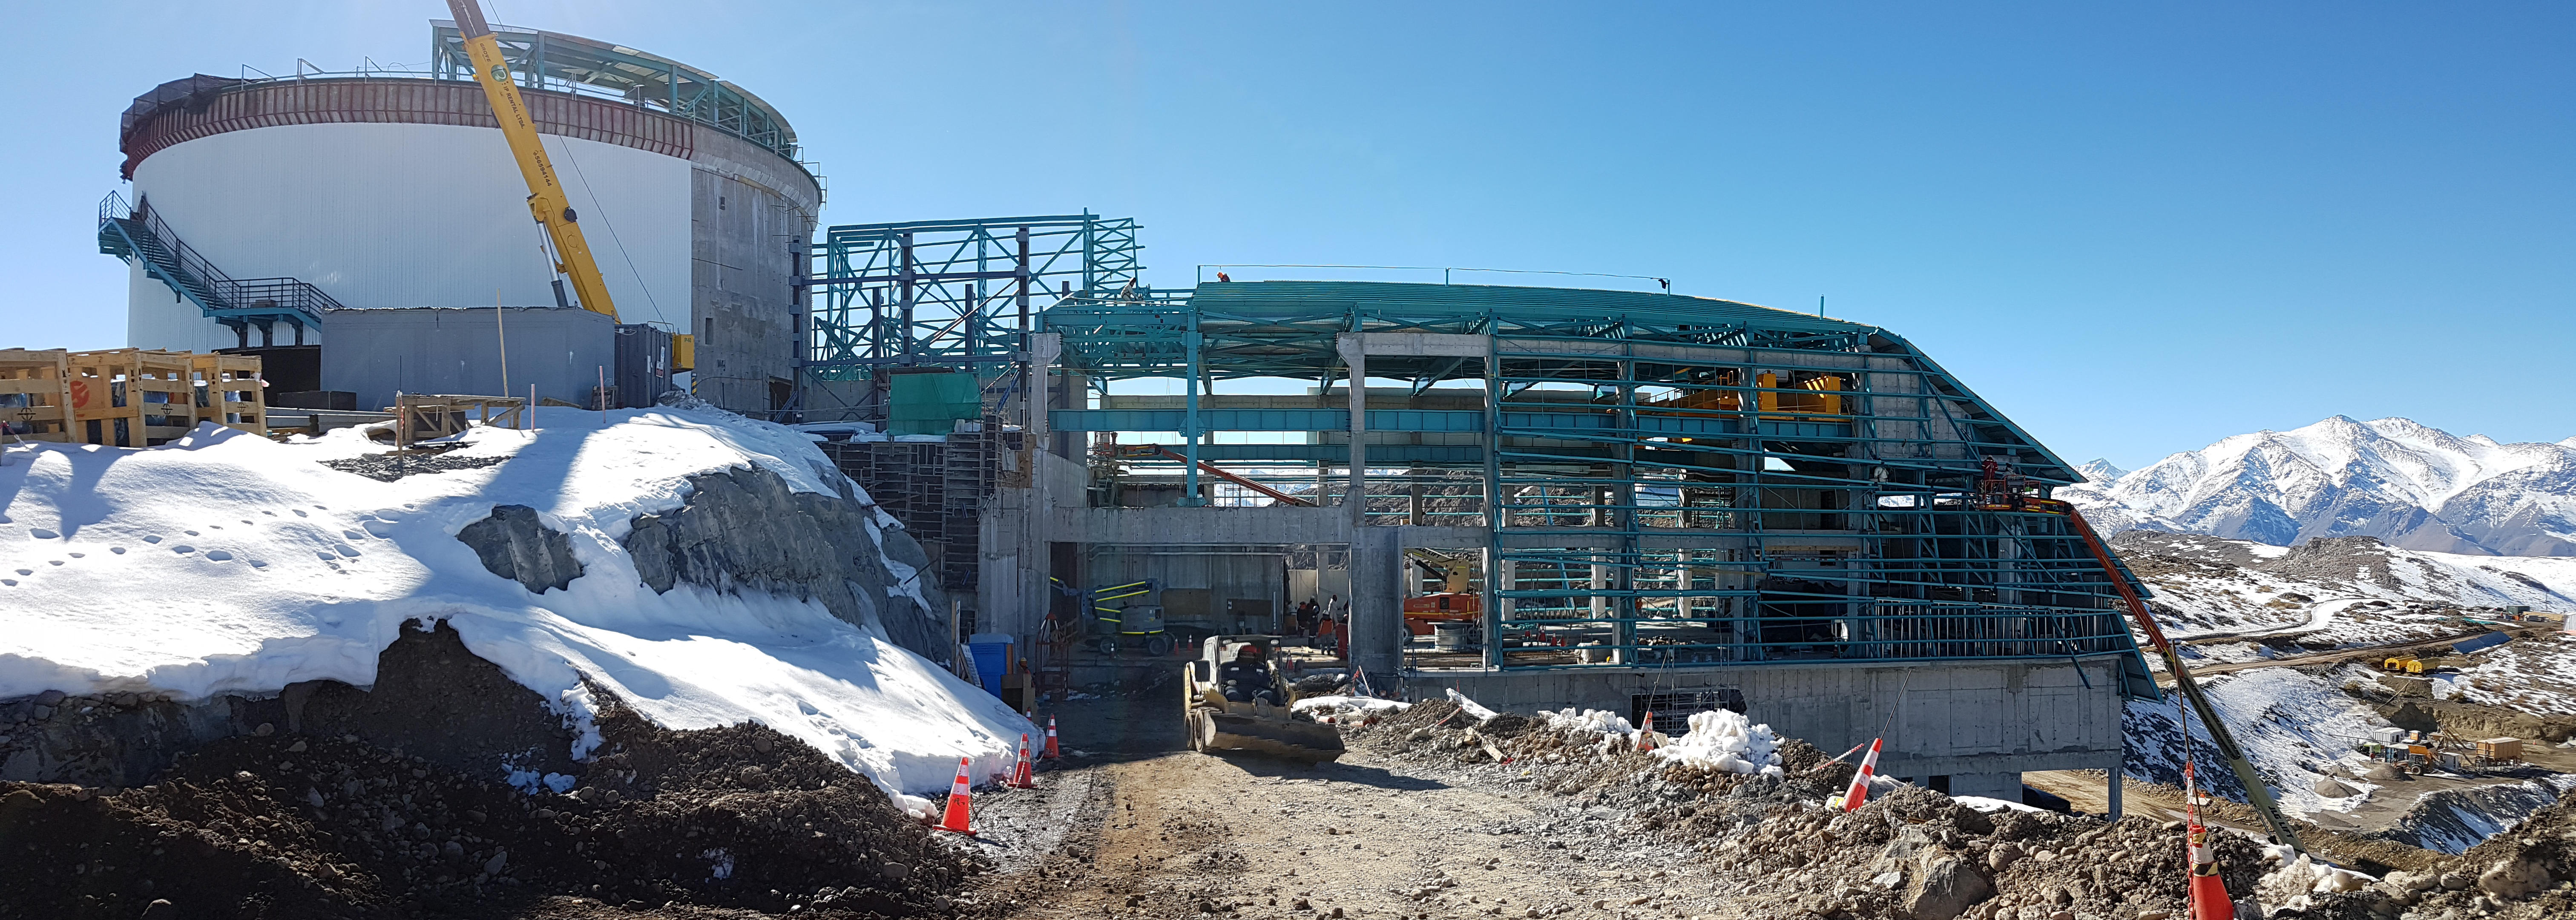

rubin-201706-2

Different pictures that show Besalcos's workers working in the roof installation. Axis 4A

Credit: Rubin Observatory/ NSF/ AURA